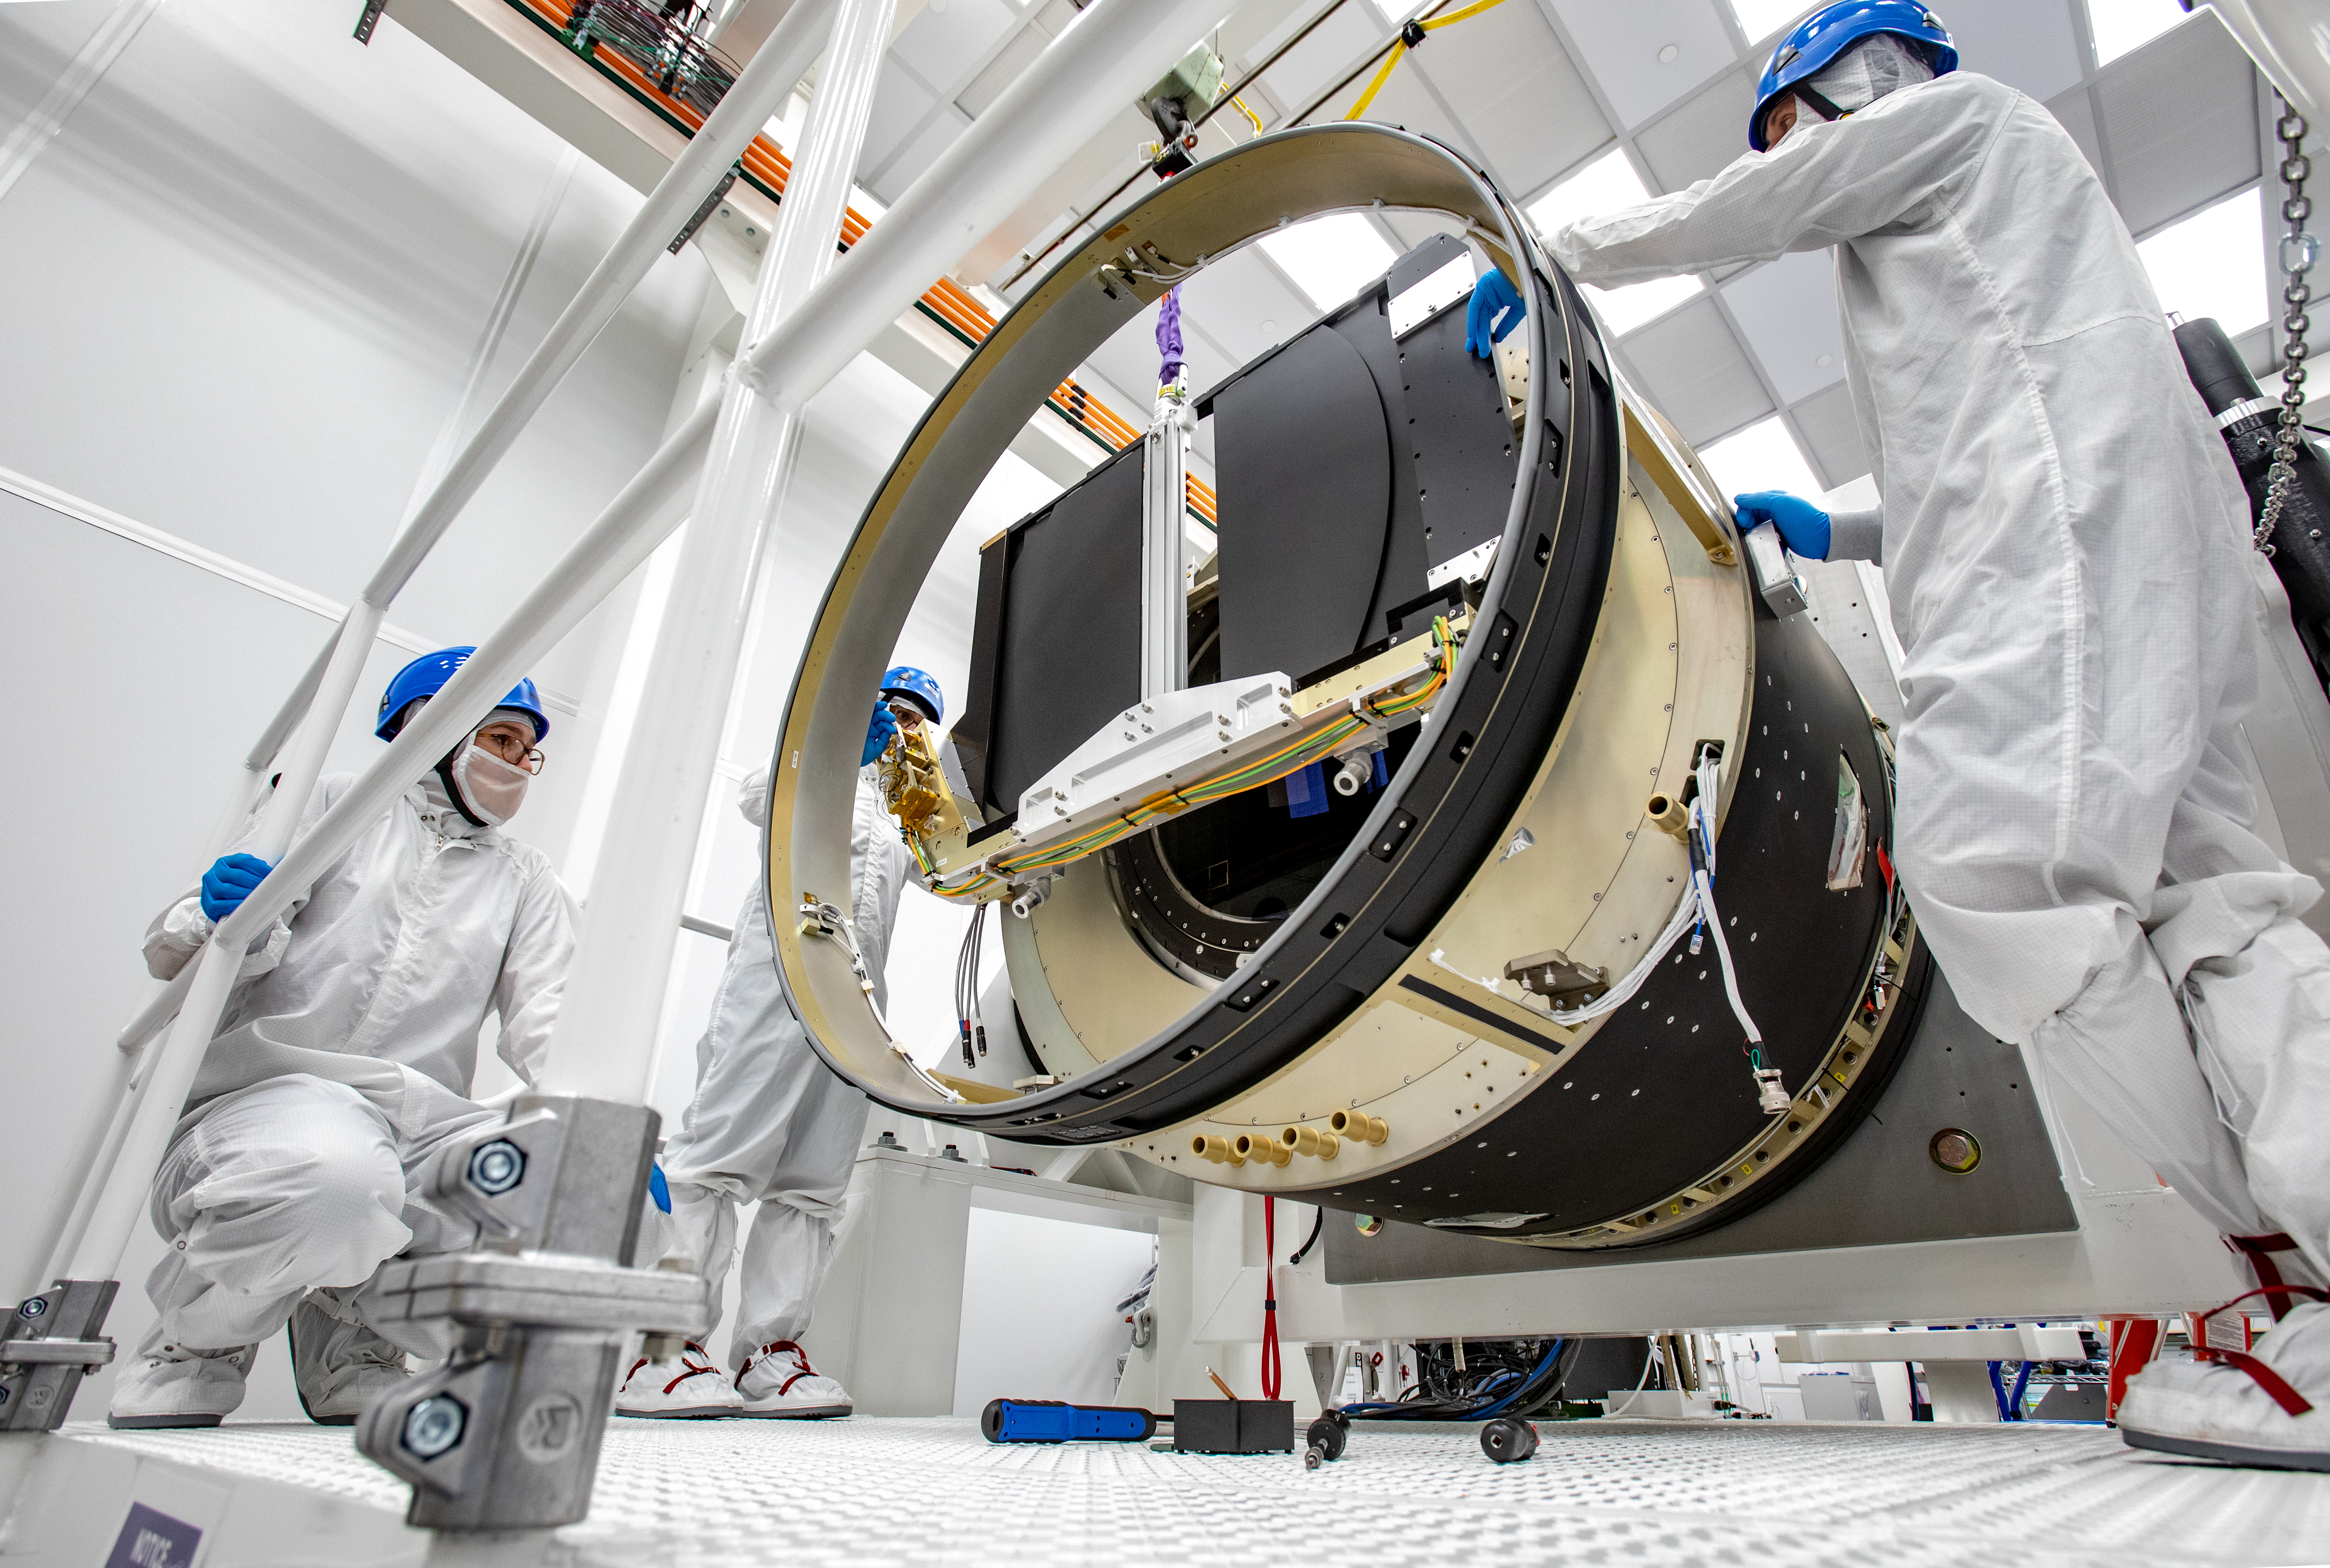

LSST Camera Shutter Installation

The LSST camera team successfully attached the shutter to the camera body on June 8.

Credit: Jacqueline Ramseyer Orrell/SLAC National Accelerator Laboratory